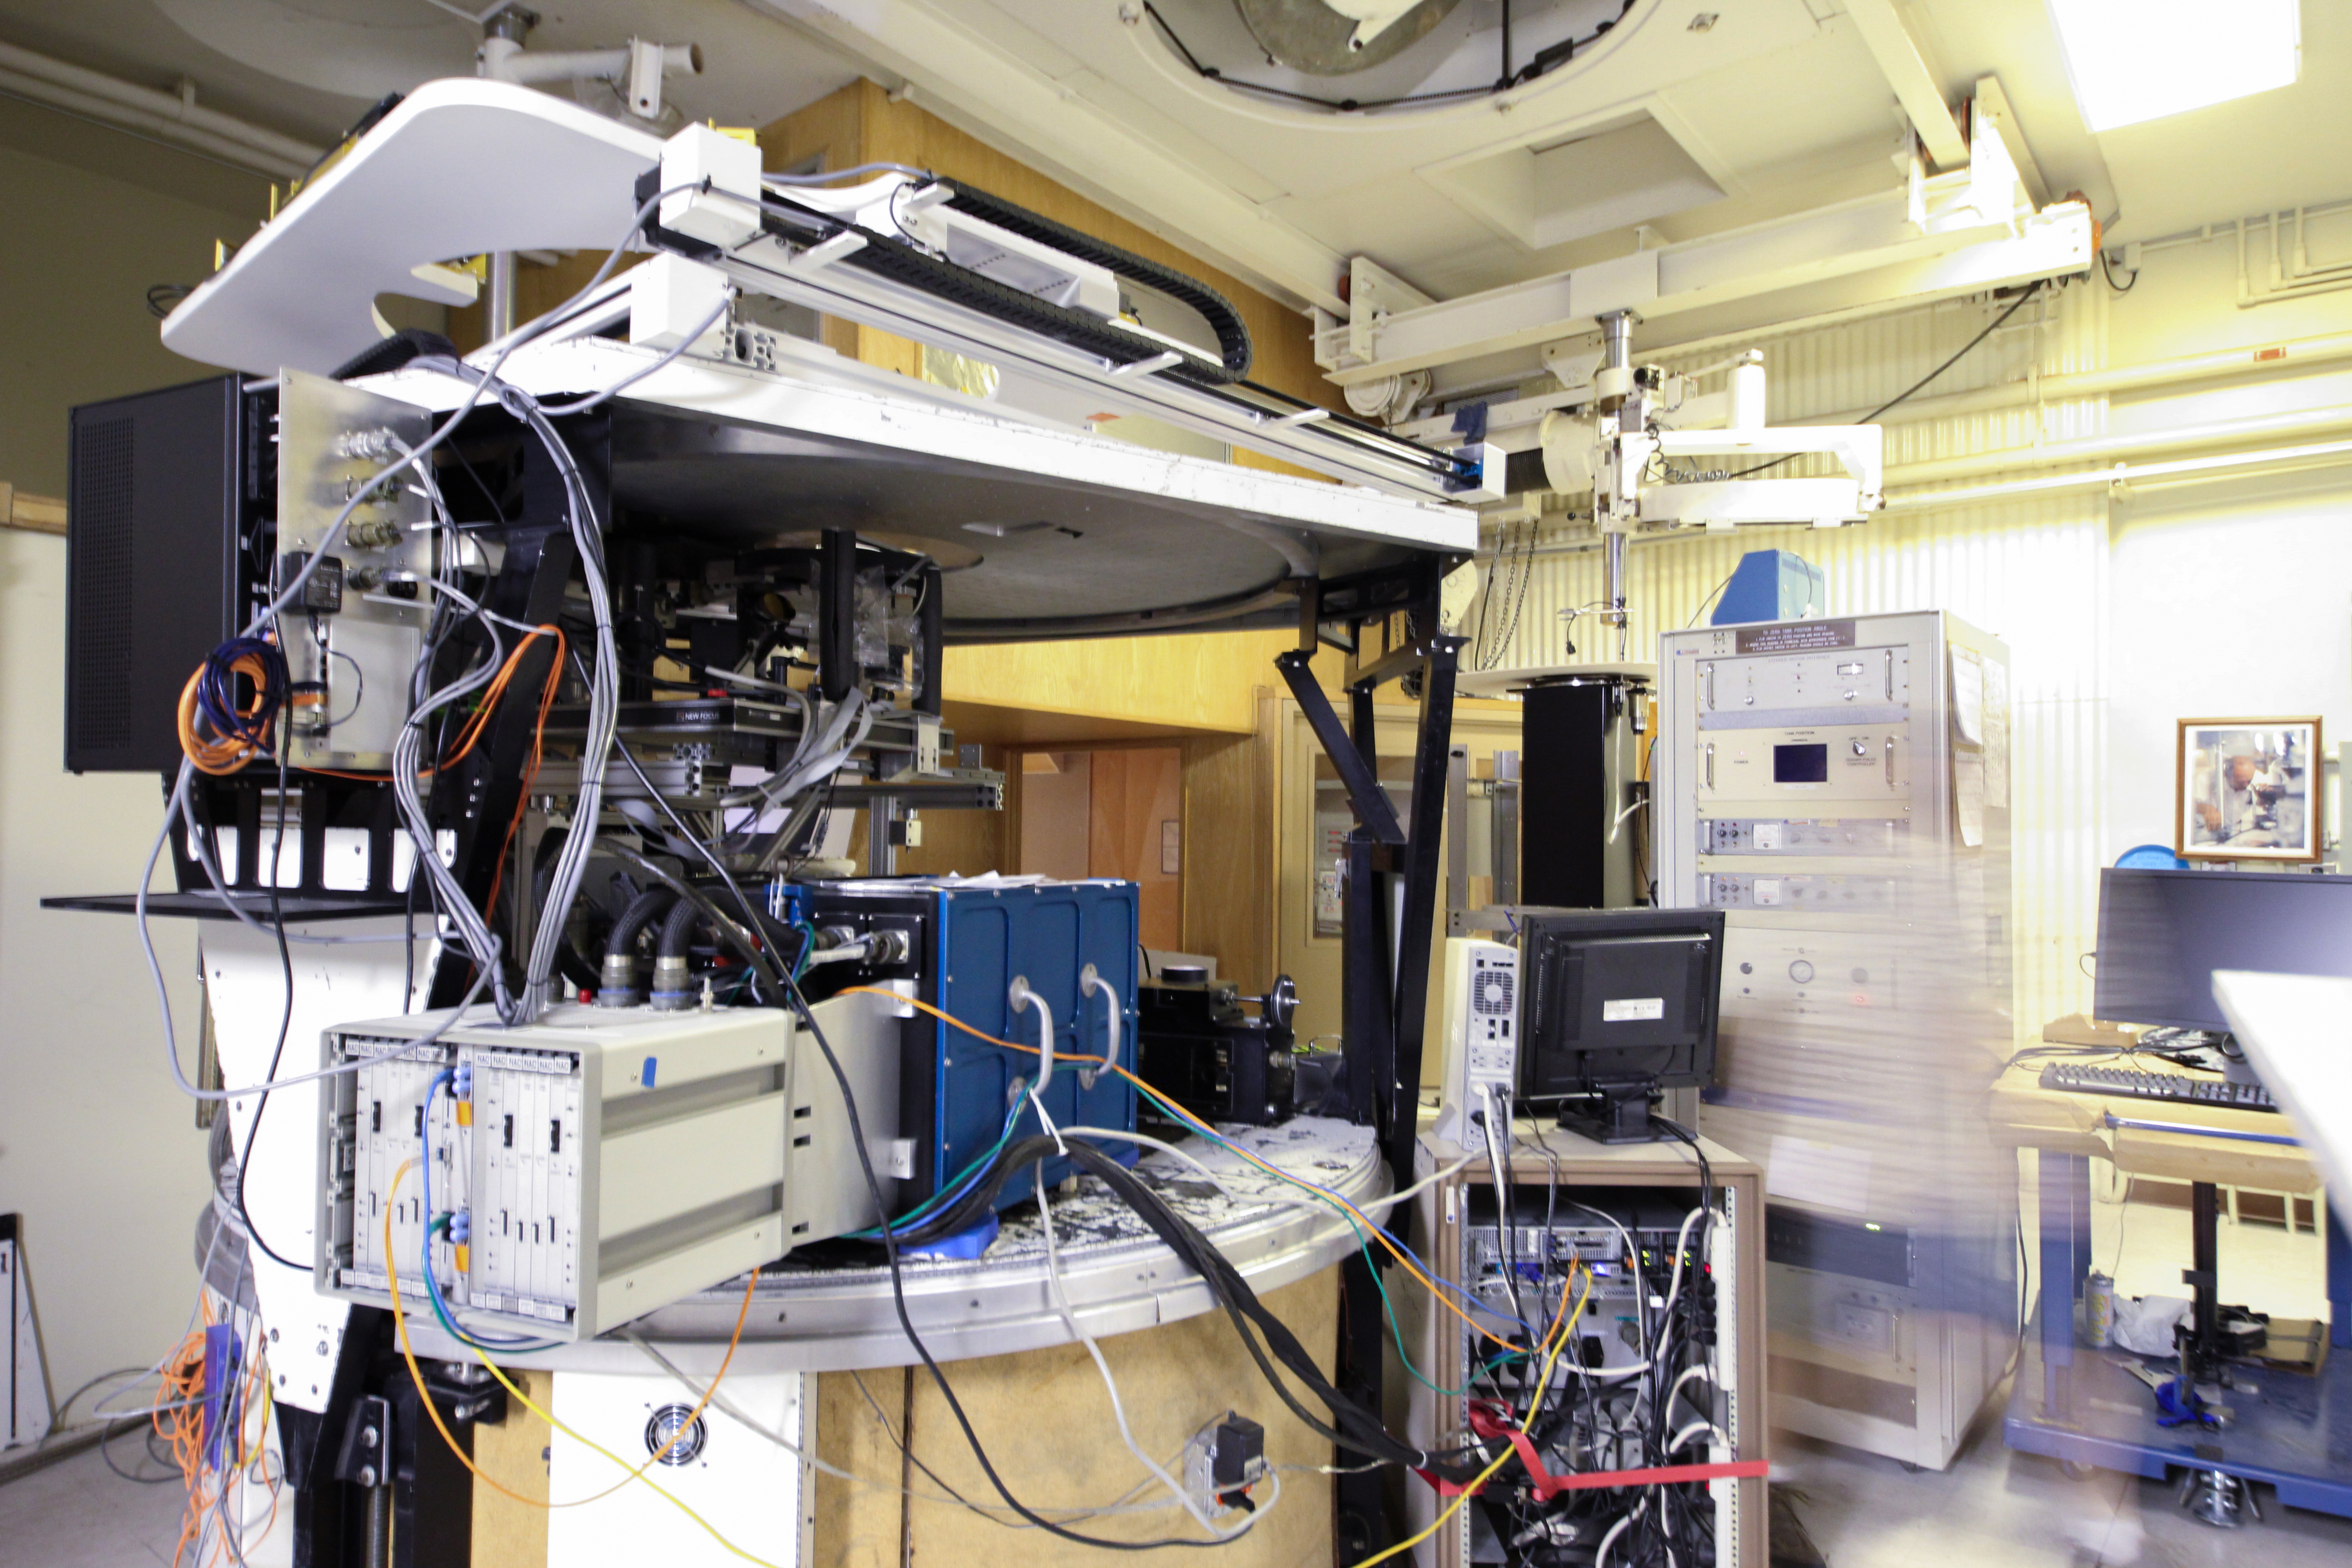

Control room of the McMath-Pierce Solar Telescope

Control room of the McMath-Pierce Solar Telescope at Kitt Peak National Observatory, AZ.

Credit: KPNO/NOIRLab/NSF/AURA/P. Marenfeld